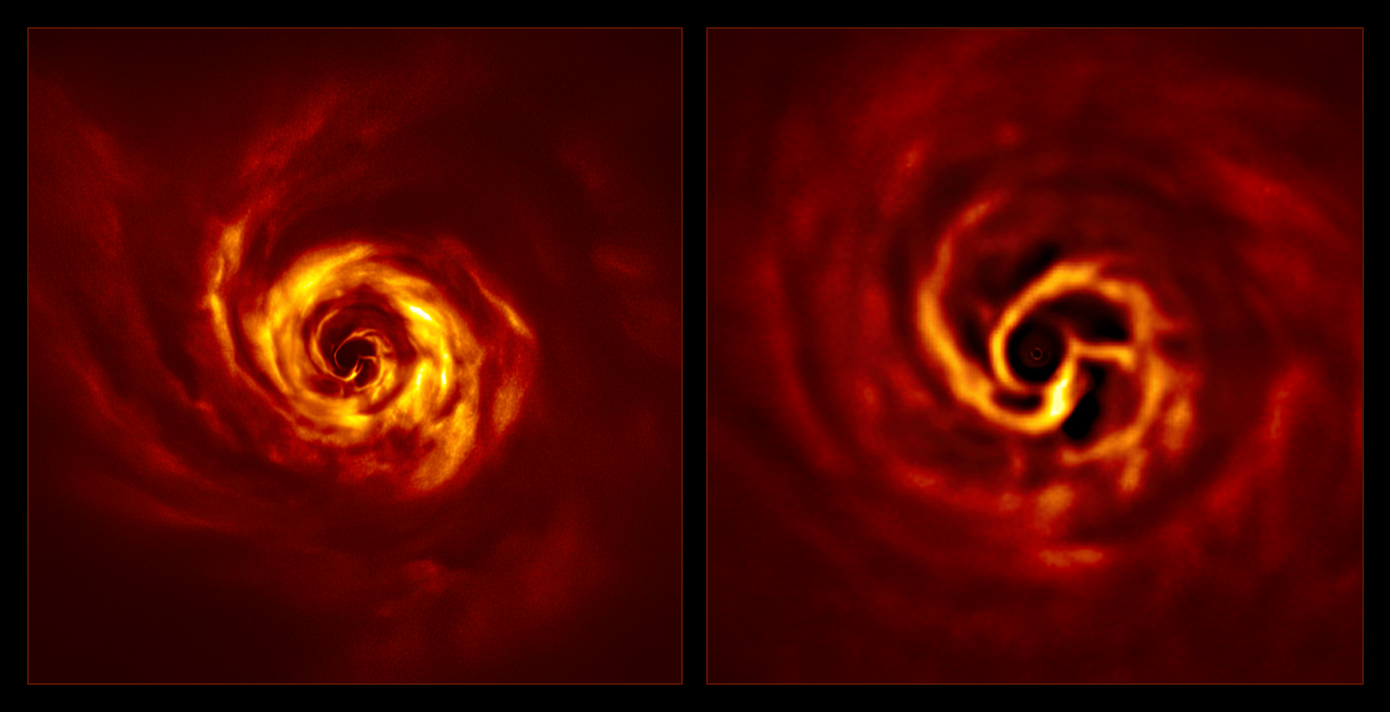

SPHERE images of the AB Aurigae system (side by side)

Images of the AB Aurigae system showing the disc around it. The image on the right, a zoomed-in version of the central part of the image on the left, shows the inner region of the disc. This inner region includes the ‘twist’ (in very bright yellow) that scientists believe marks the spot where a planet is forming. This twist lies at about the same distance from the AB Aurigae star as Neptune from the Sun.

The images were obtained with the SPHERE instrument on ESO’s Very Large Telescope in polarised light.

Credit: ESO/Boccaletti et al.